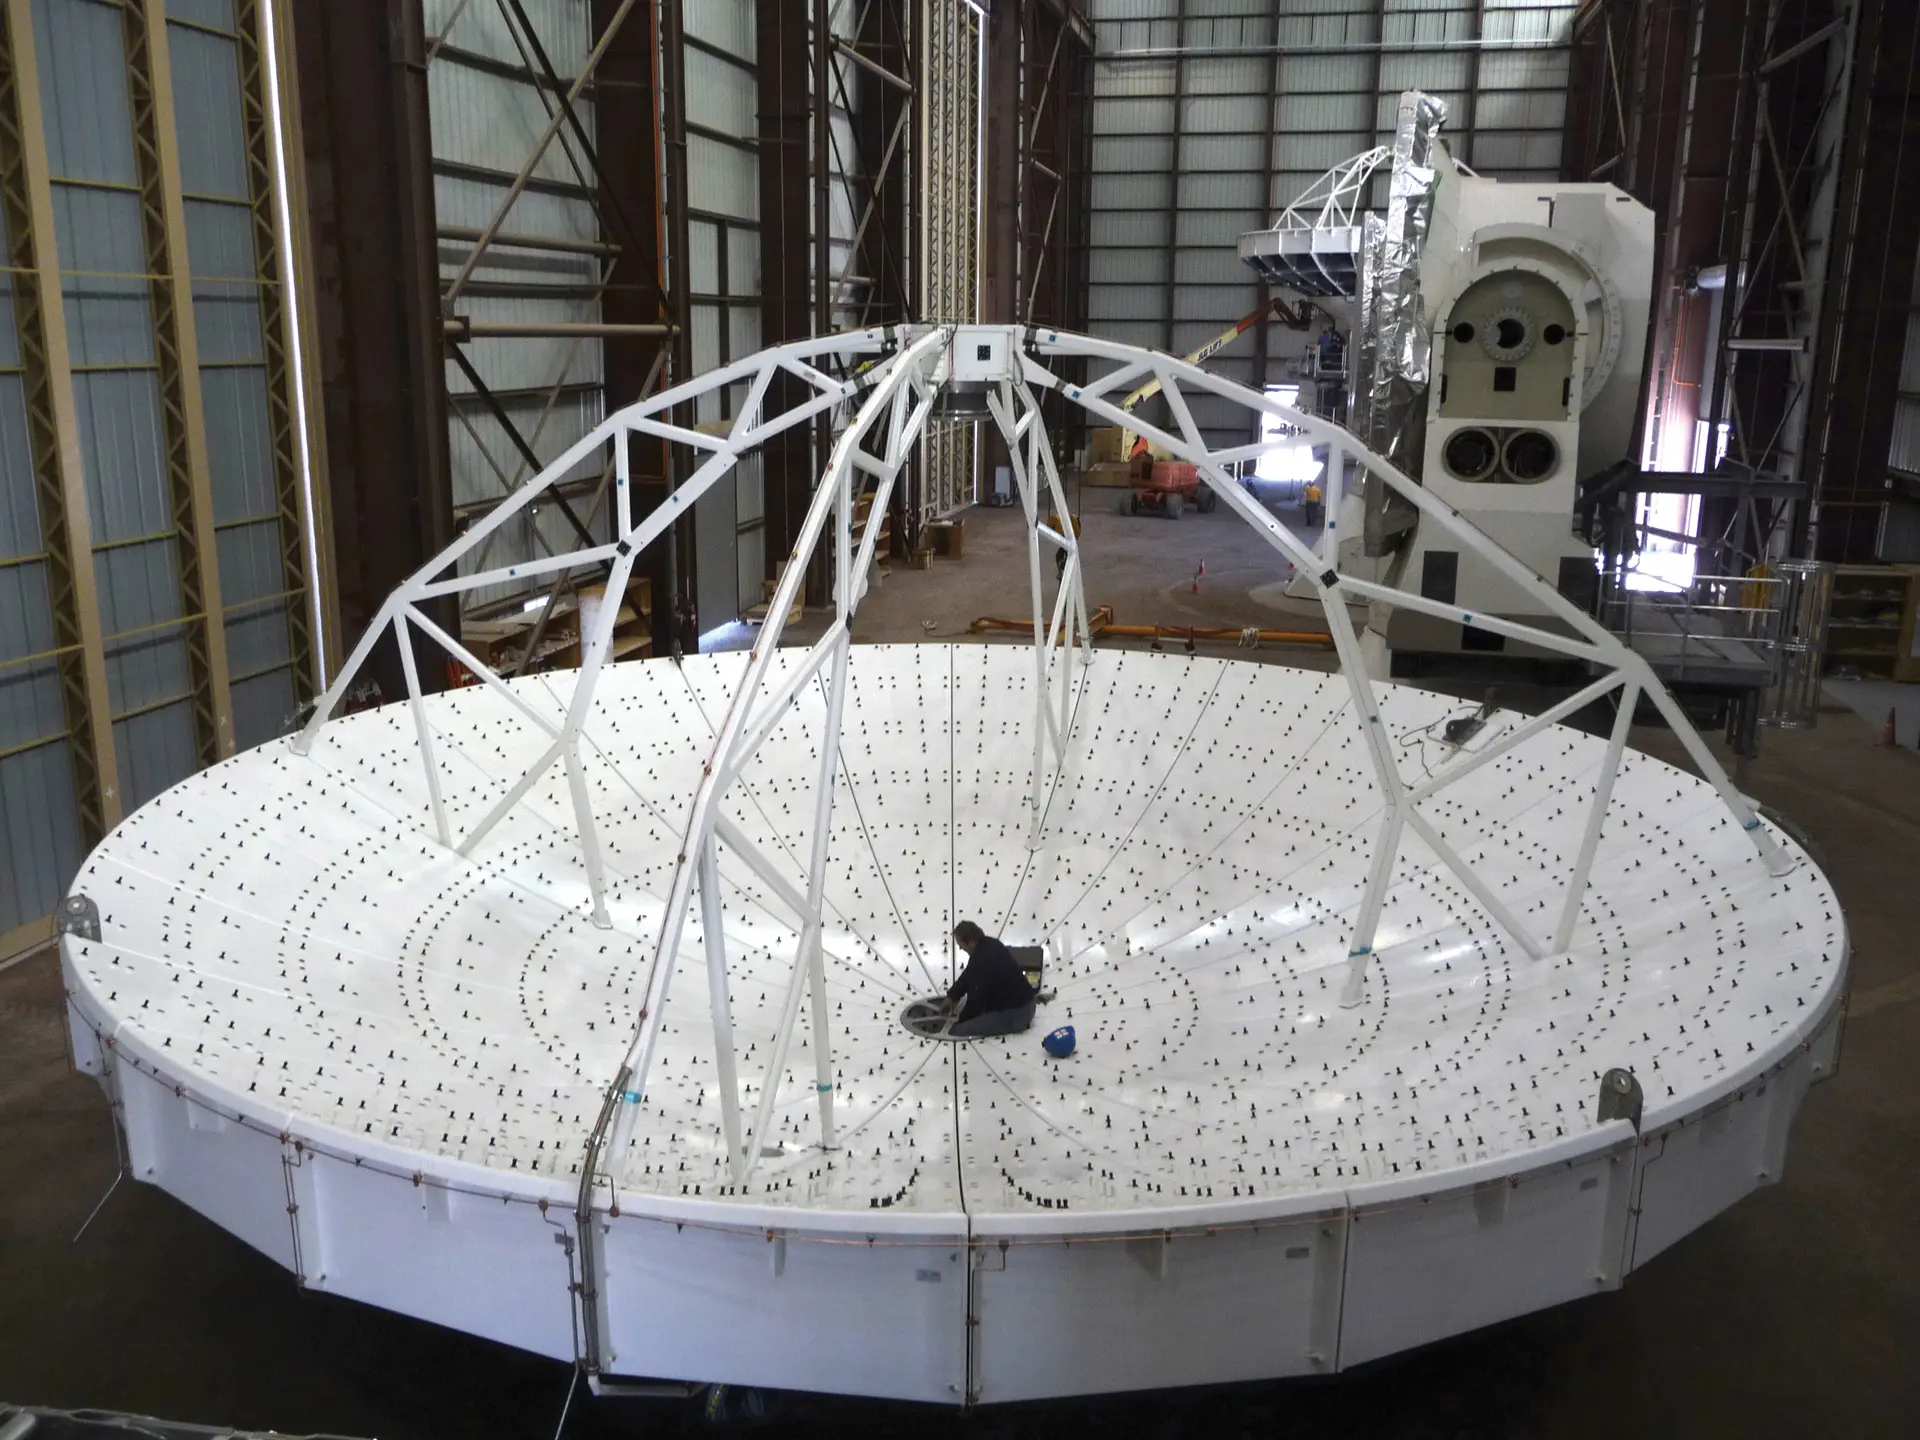

Inside the Vertex Assembly Building

Inside the Vertex Assembly Building in northern Chile, a General Dynamics engineer readies this North American ALMA dish for attachment to its base.

Credit: T. Burchell (NRAO/AUI/NSF)